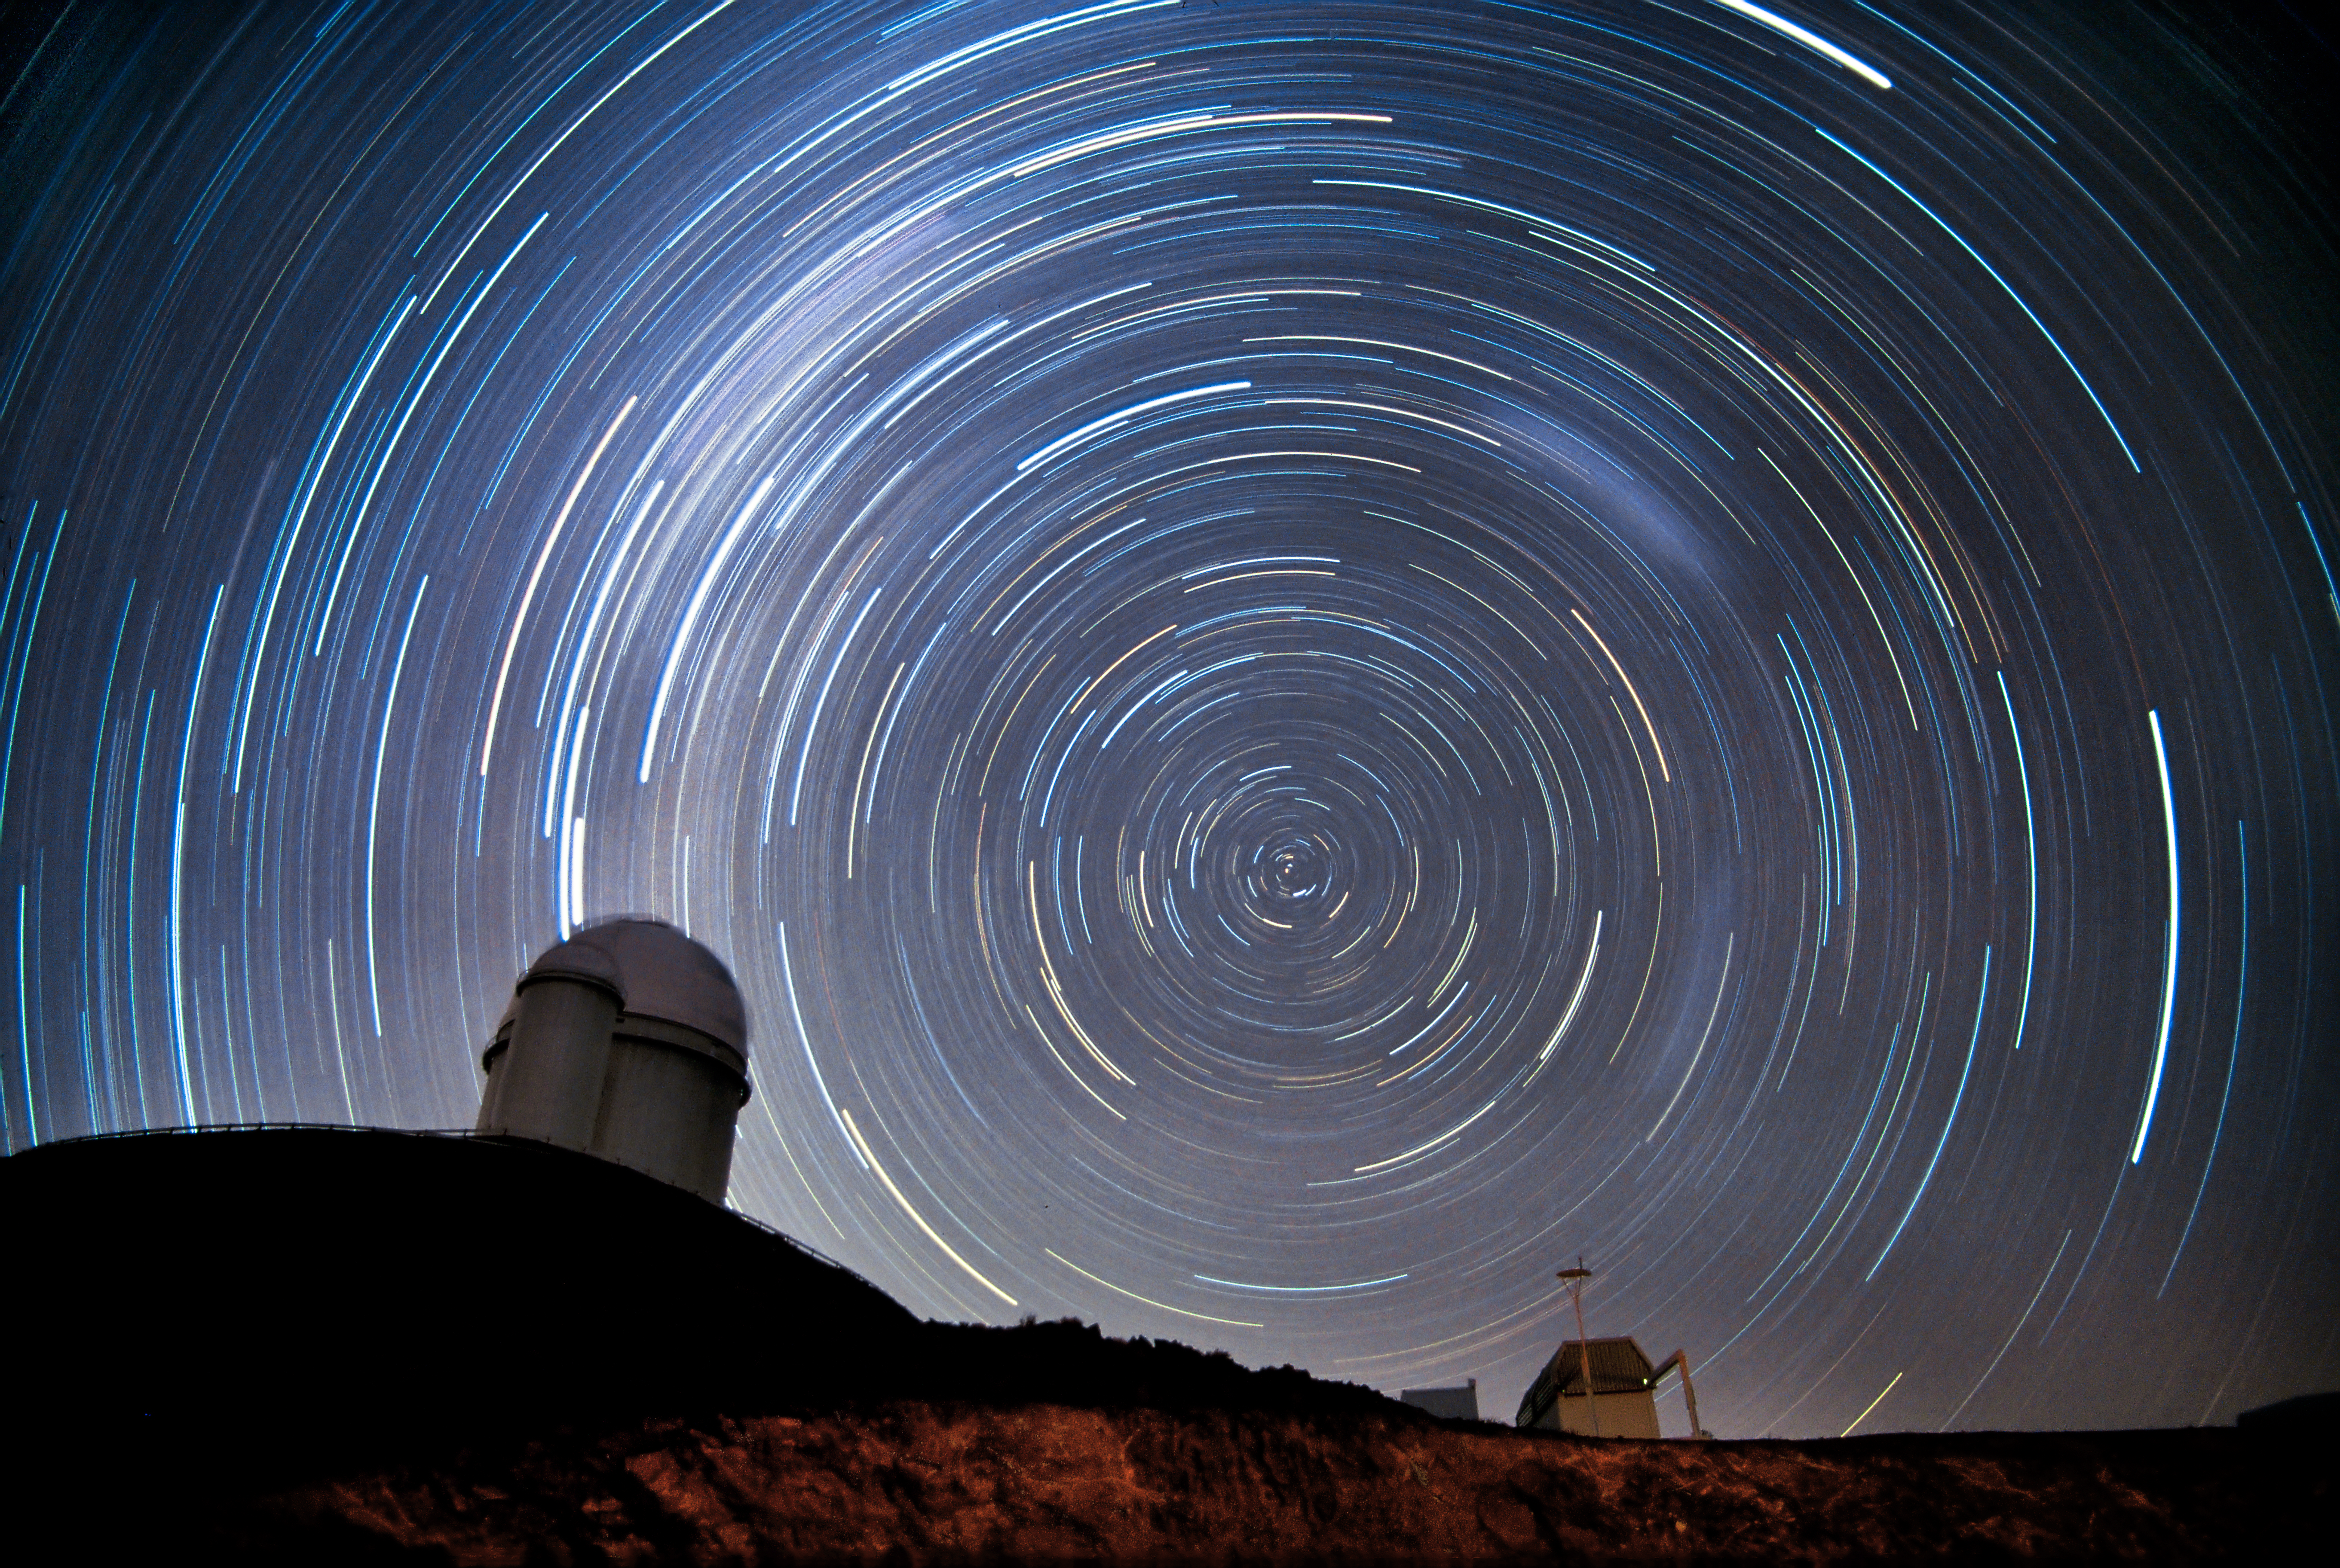

Starry La Silla

The stars rotate around the southern celestial pole during a night at ESO’s La Silla Observatory in northern Chile. The fuzzy parts in the trails on the right are due to the Magellanic Clouds, two small galaxies neighbouring the Milky Way. The dome seen in the image hosts ESO’s 3.6-metre telescope and is home to HARPS (High Accuracy Radial velocity Planet Searcher), the world’s foremost exoplanet hunter. The rectangular building seen in the lower right of the image contains the 0.25-metre TAROT telescope, designed to react very quickly when a gamma-ray burst is detected. Other telescopes at La Silla include the 2.2-metre MPG/ESO telescope, and the 3.58-metre New Technology Telescope, the first telescope to use active optics and, as such, the precursor to all modern large telescopes. La Silla was ESO’s first observing site and is still one of the premier observatories in the southern hemisphere.

#L

Credit: Iztok Bončina/ESO